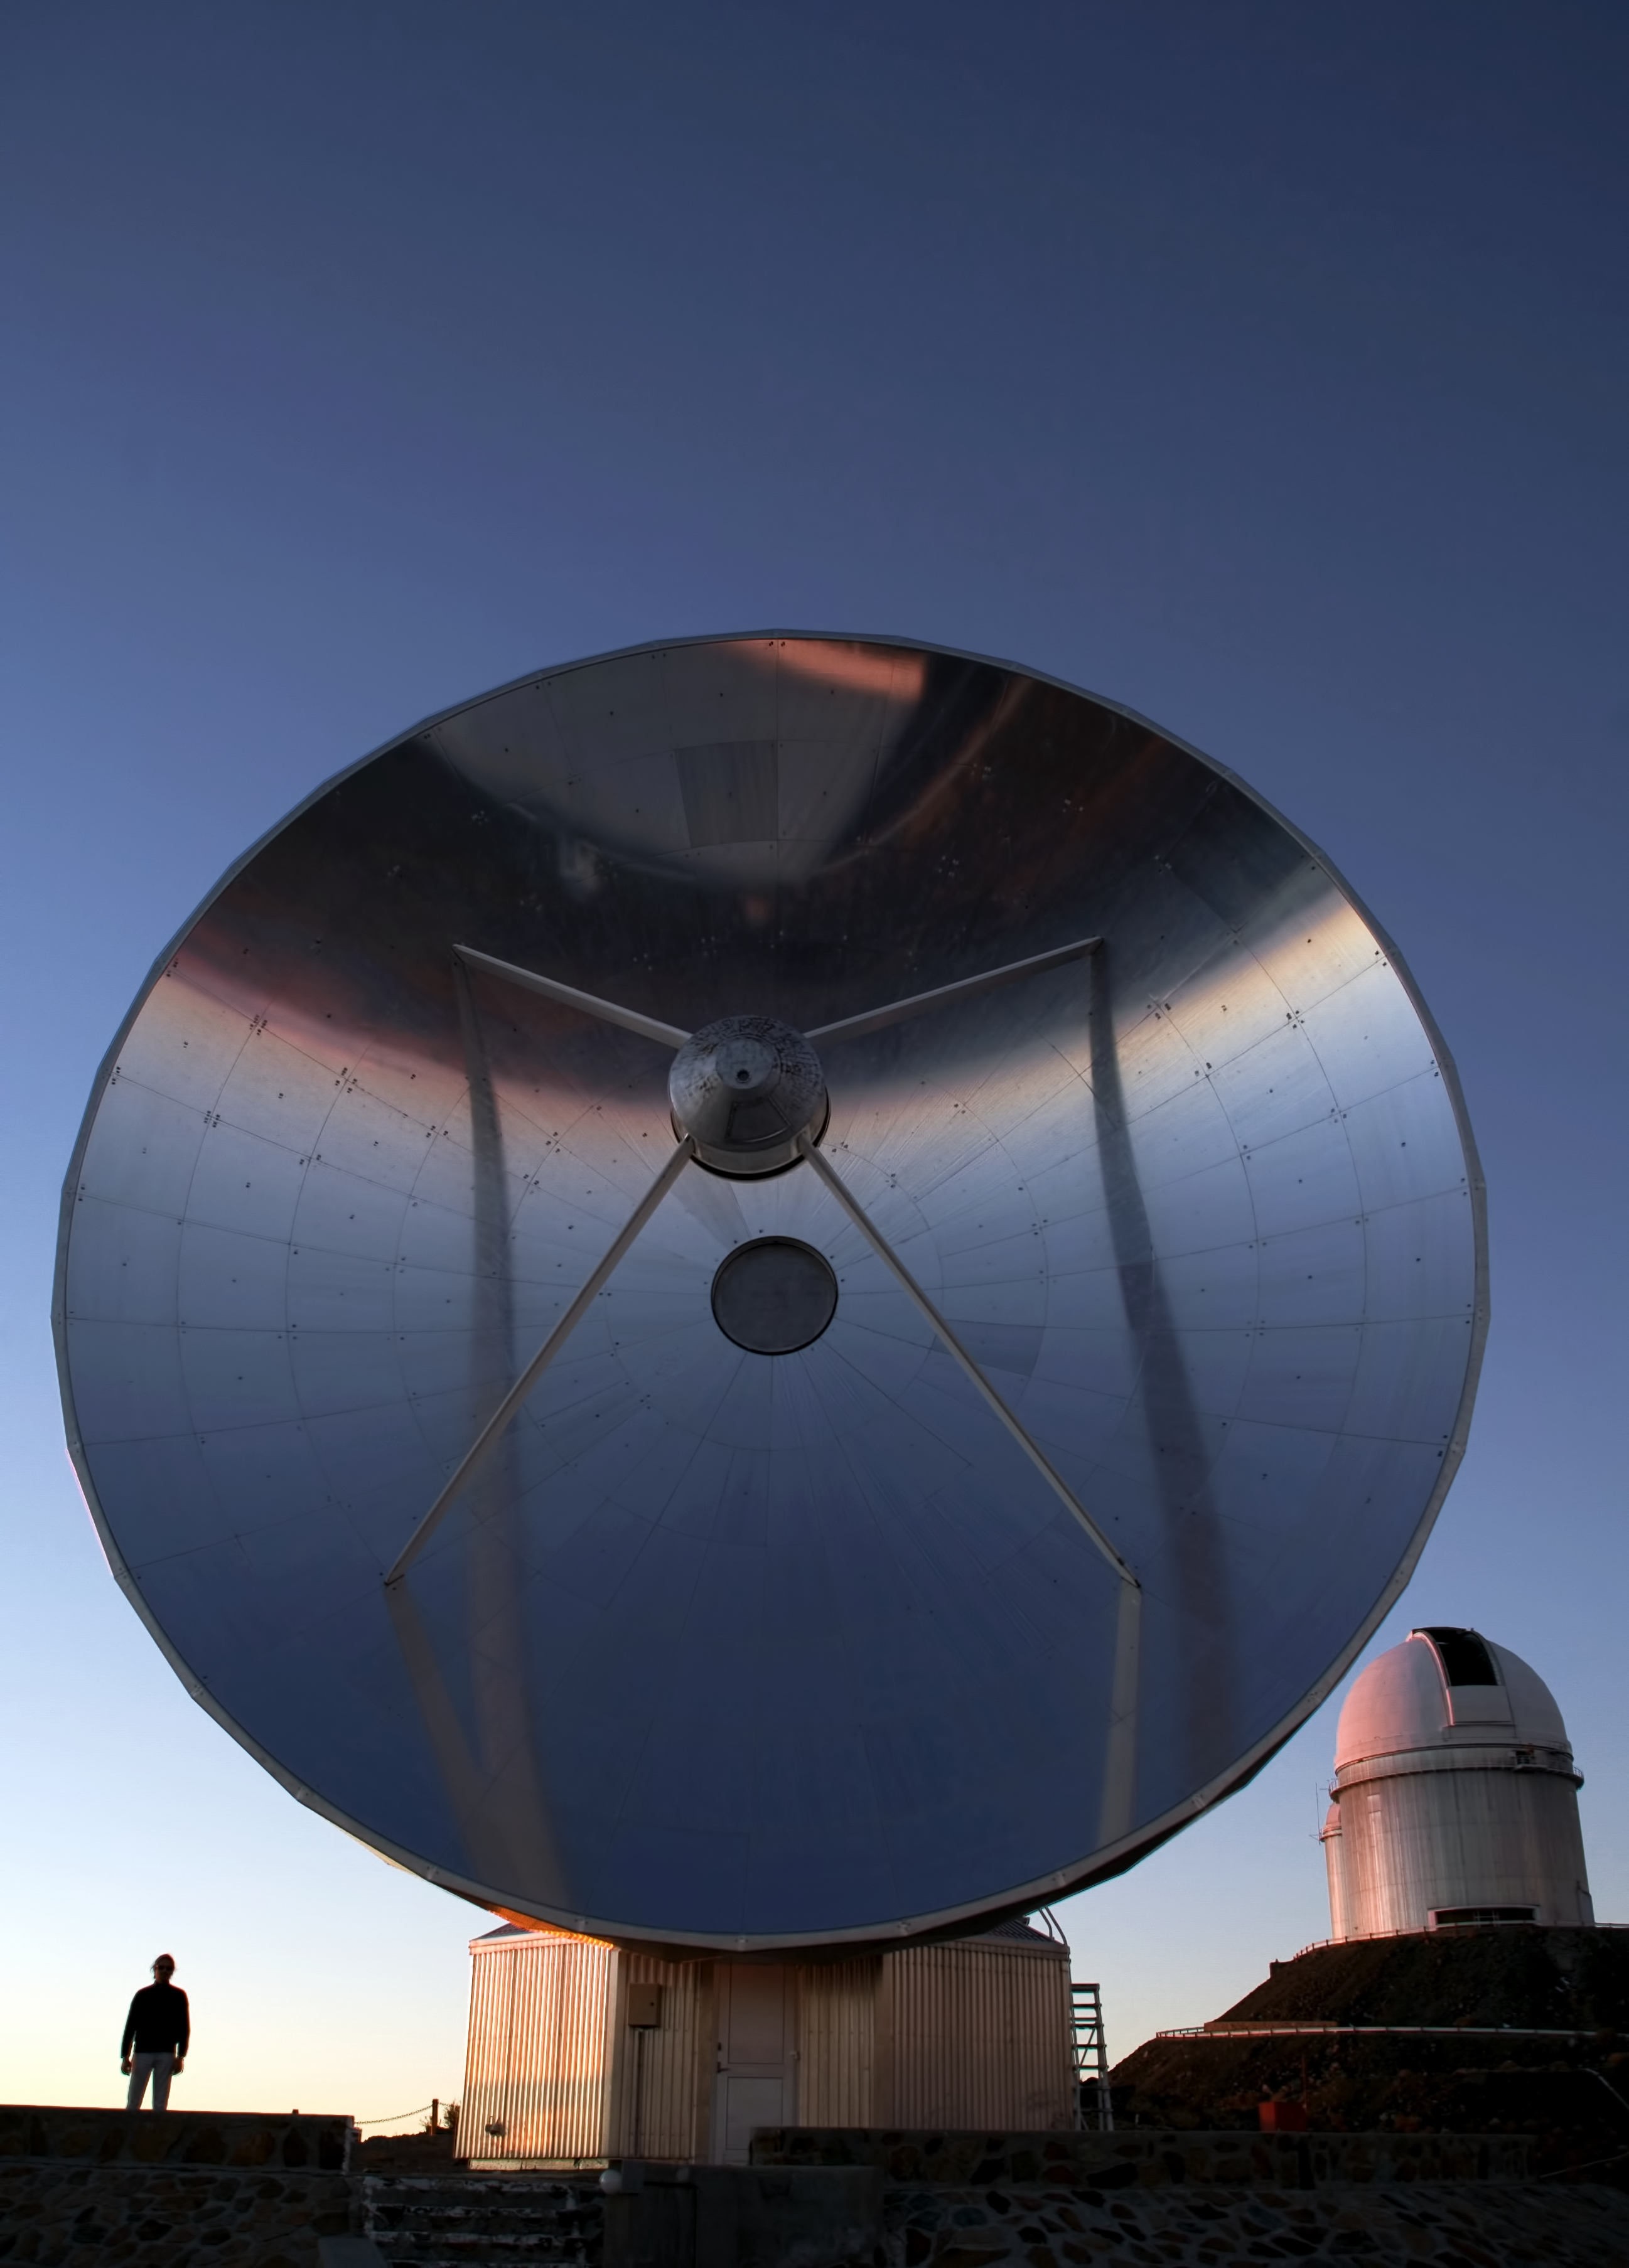

Swedish–ESO Submillimetre Telescope (SEST)

Image showing the Swedish-ESO 15m Submillimeter Telescope (SEST) in the sunset. The 15m SEST is designed to observe at sub-millimetric wavelengths (almost radio waves). It was built in 1987 on La Silla. The SEST has been decommissioned in 2003, with the beginning of operations at the new APEX telescope on Chajnantor.

This photograph was taken by ESO Photo Ambassador Alexandre Santerne.

Credit: ESO/A. Santerne